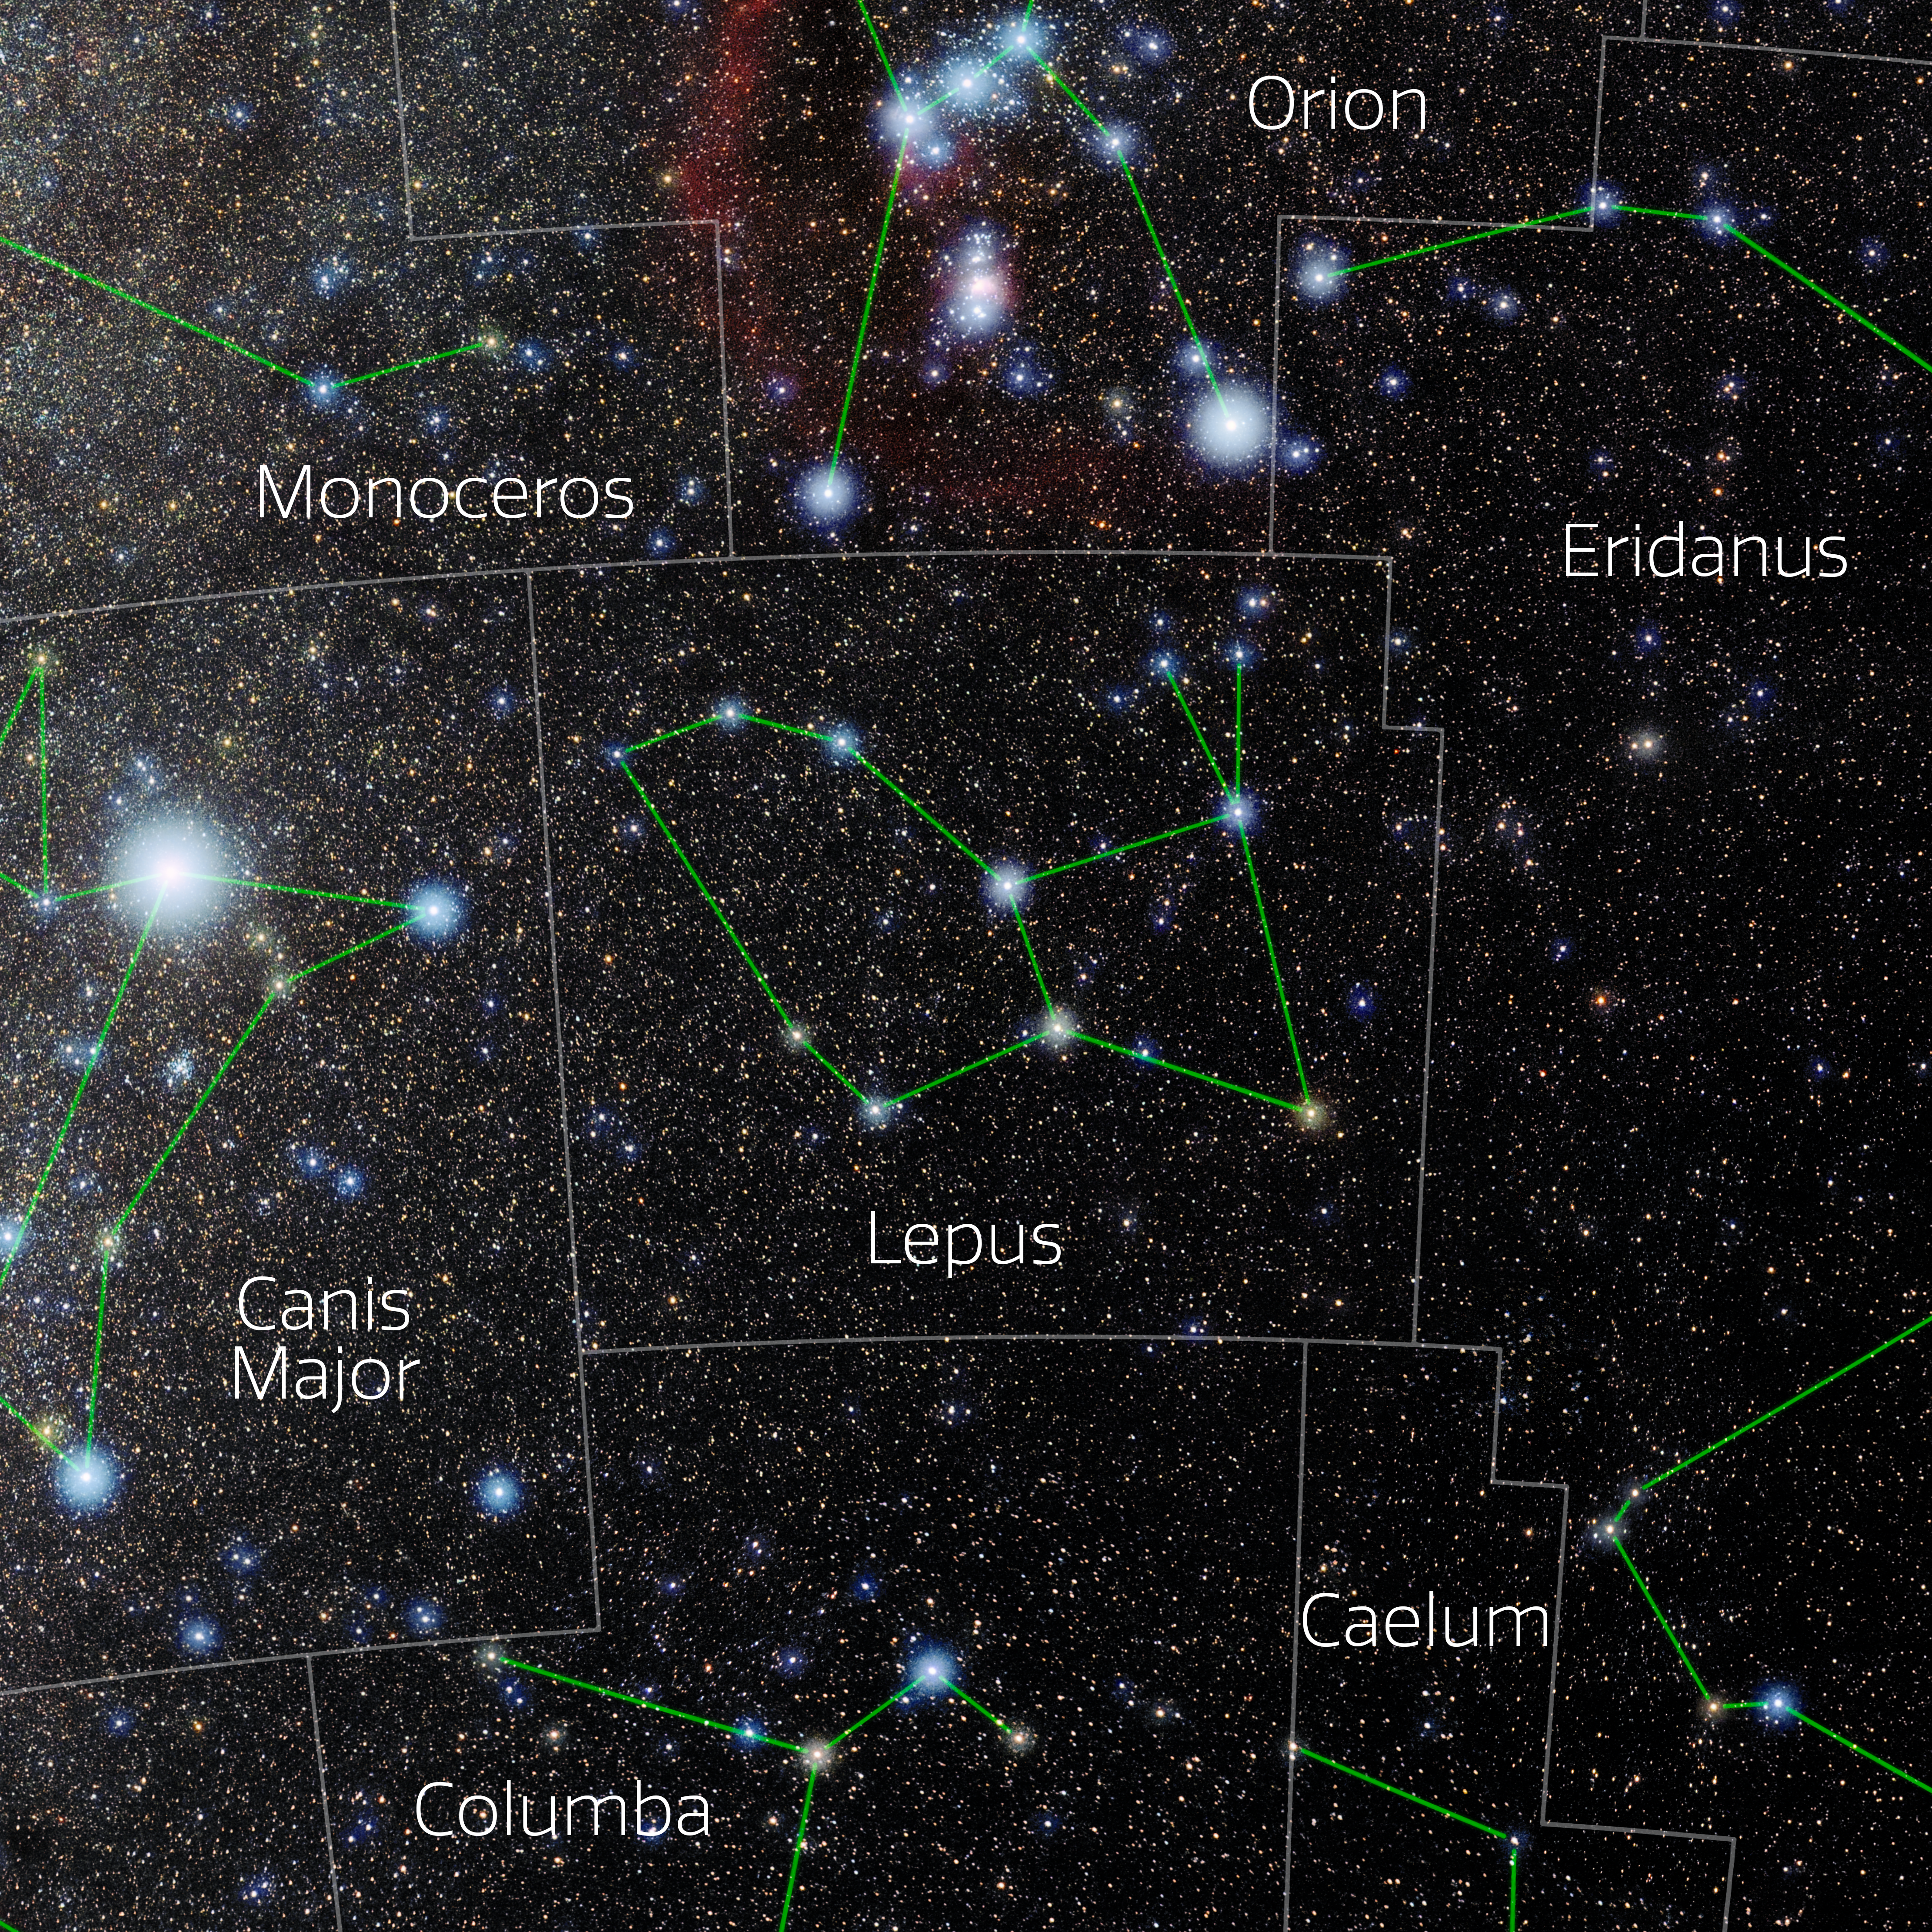

Lepus (Annotated)

Photo of the constellation Lepus with annotations from IAU and Sky & Telescope. Here is the non-annotated version.

Credit: E. Slawik/NOIRLab/NSF/AURA/M. Zamani